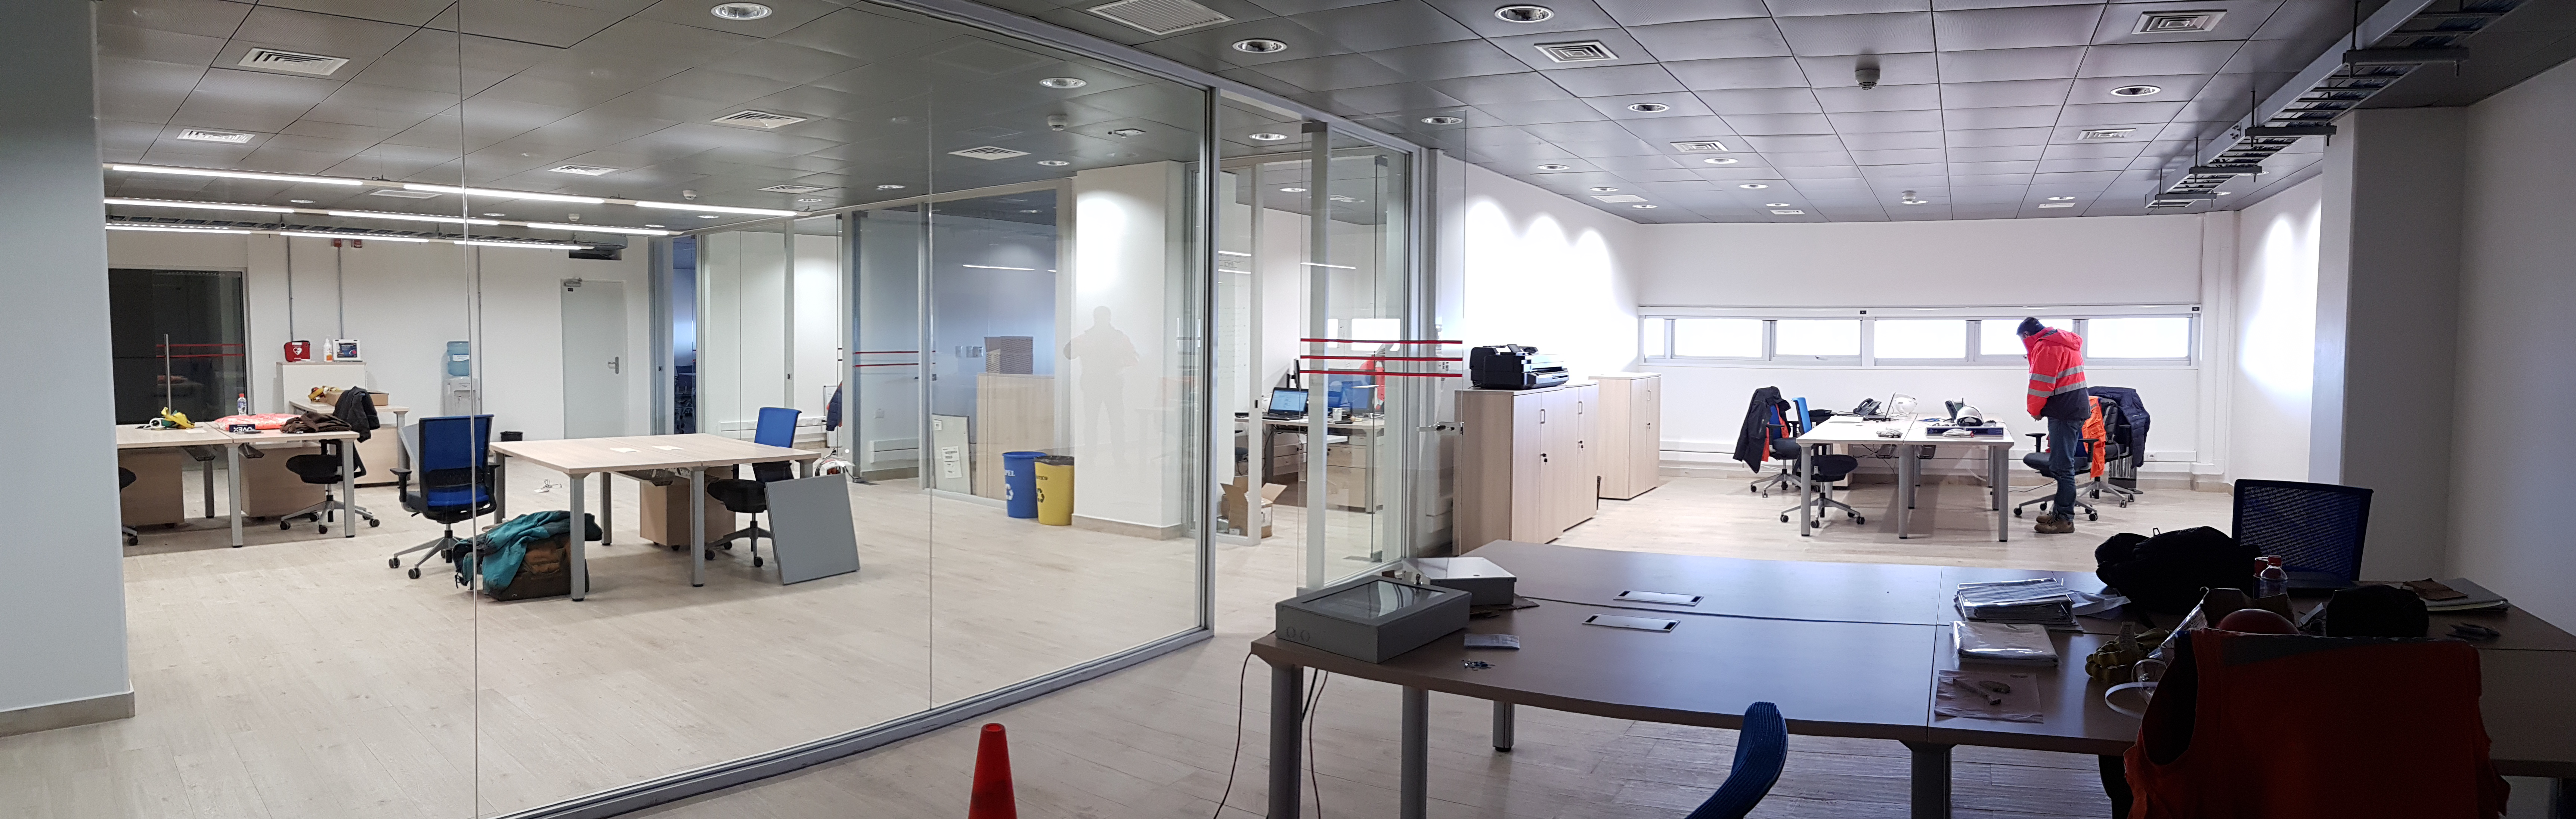

Weeky Construction Photos

General views of the inside of the main building.

Credit: Rubin Observatory/NSF/AURA